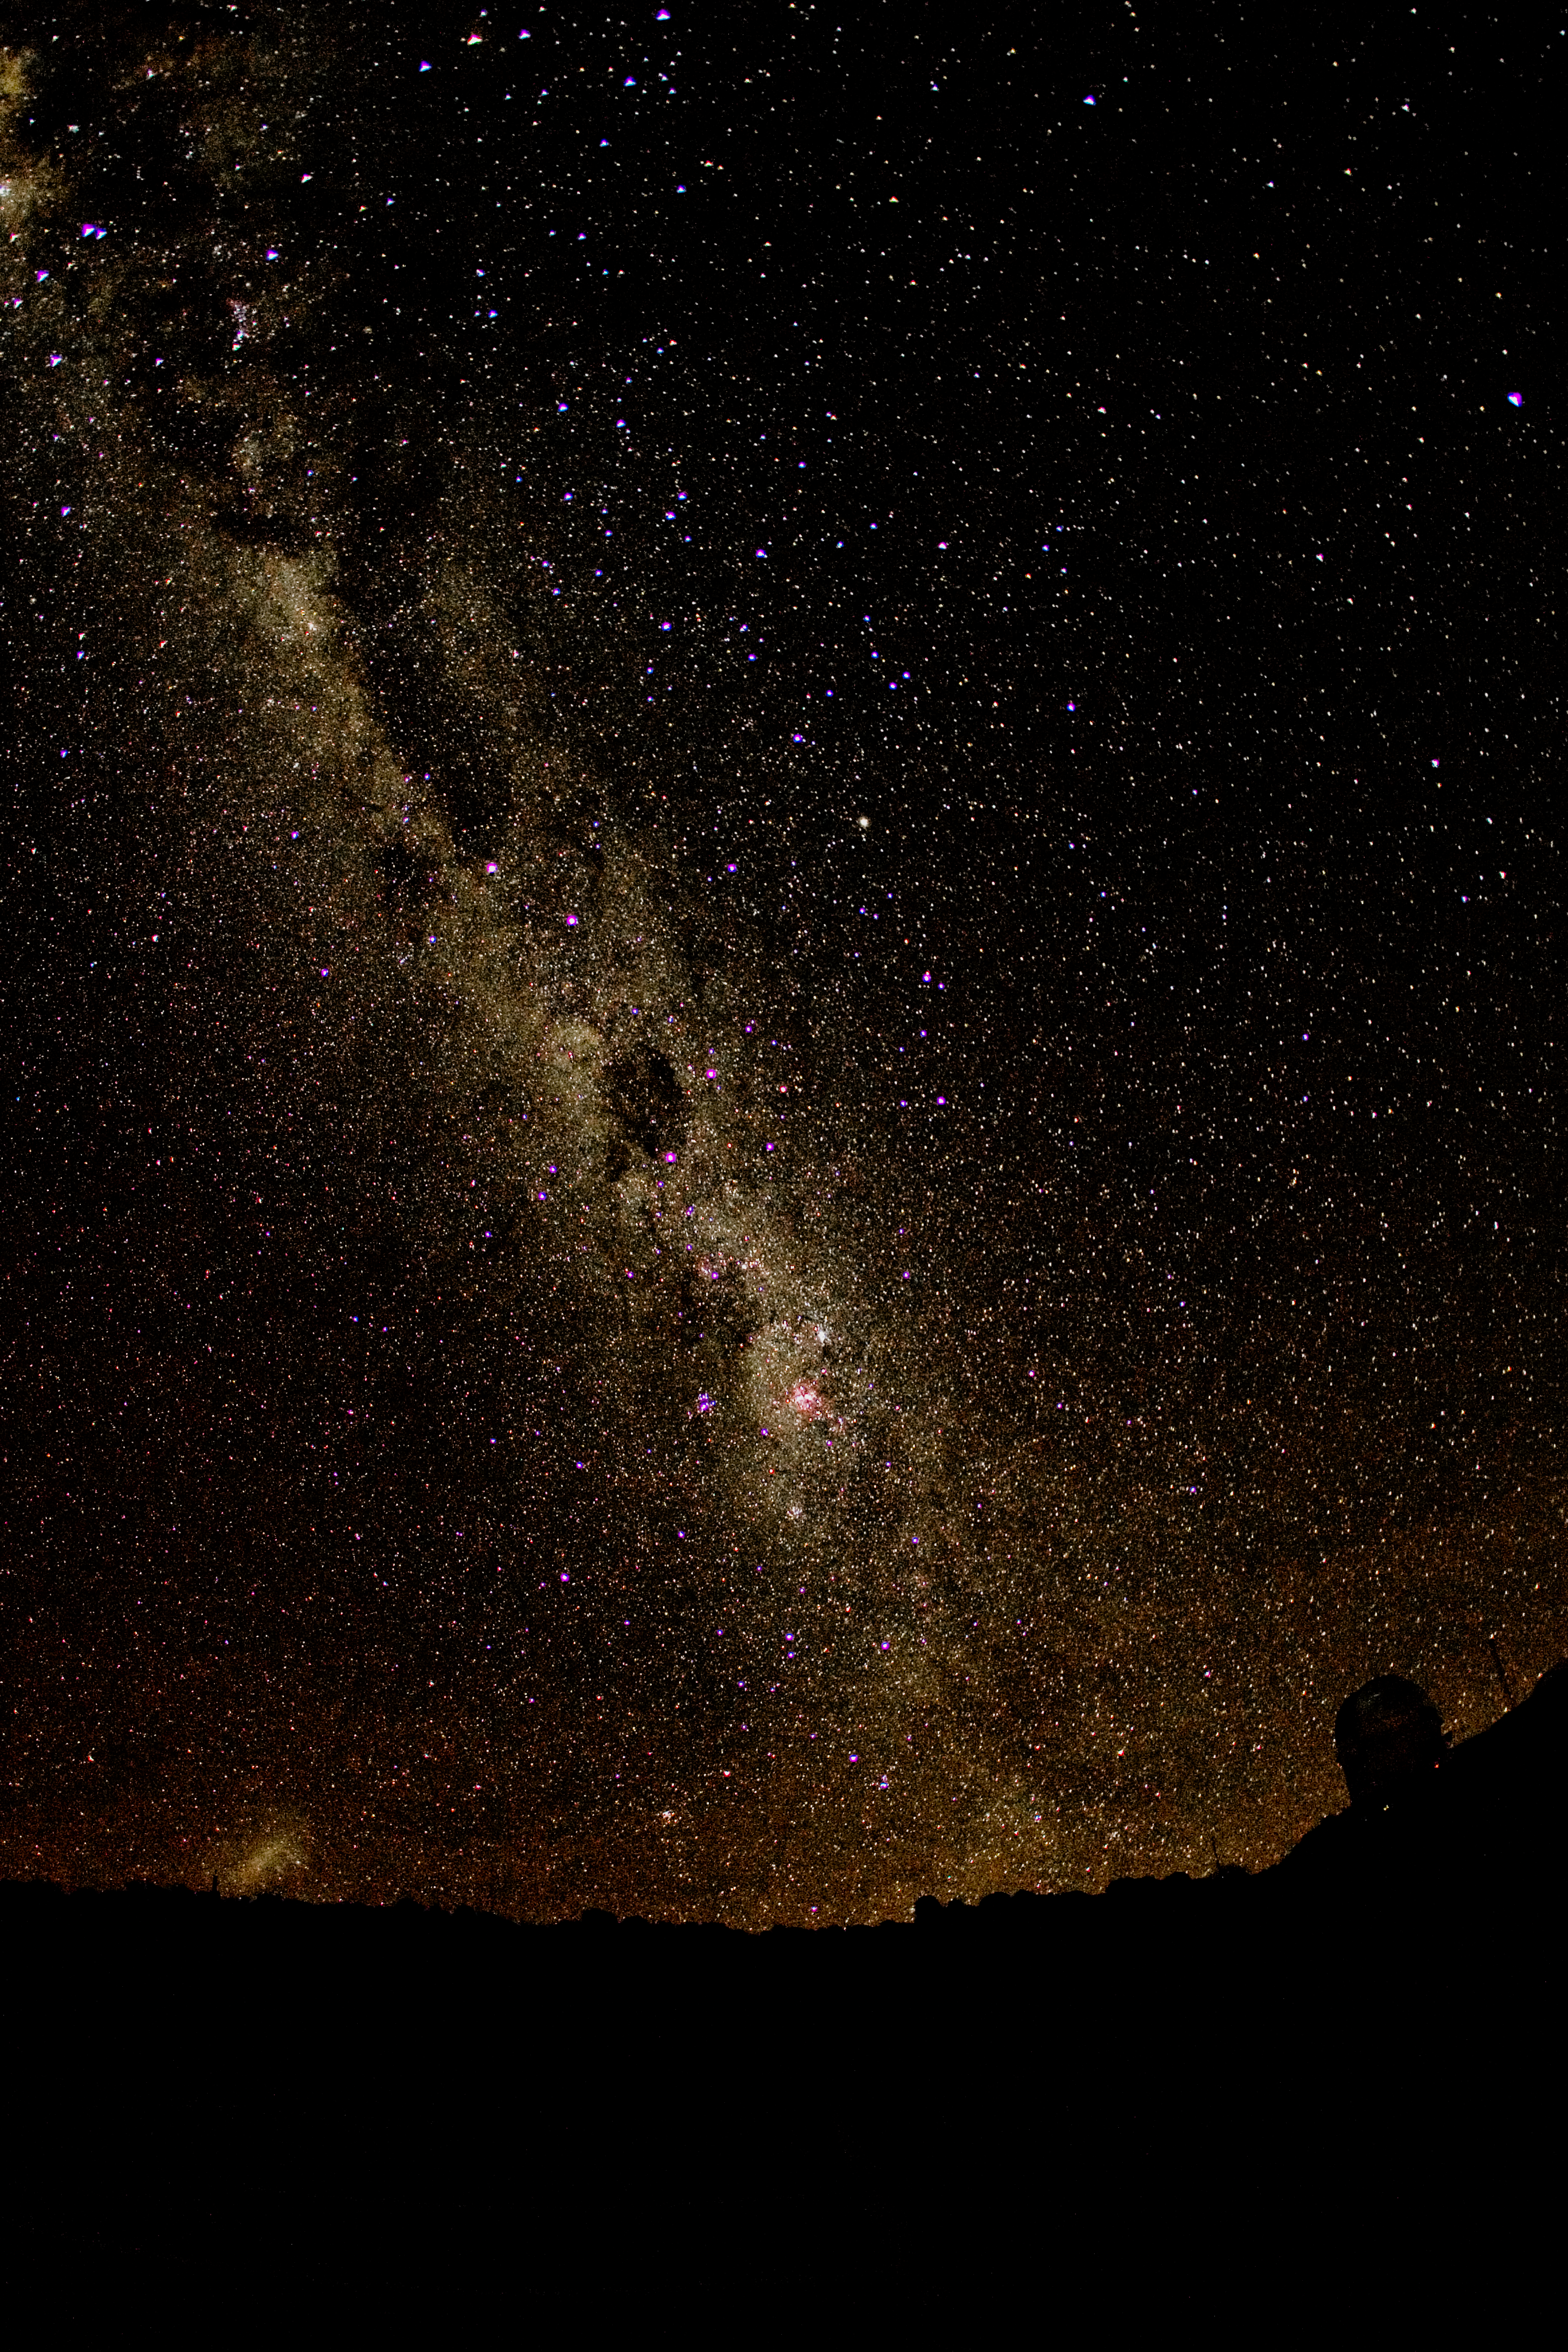

Milky Way over Cerro Tololo Inter-American Observatory

This image is a 30-second exposure of the Milky Way setting next to the Blanco 4-meter telescope at Cerro Tololo Inter-American Observatory in Chile. This was taken with a Canon 1D Mark IIN digital camera and a 15mm fisheye lens. Other features of the night sky visible in this image include the Large Magellanic Cloud, which can be seen to the left of the Milky Way just peaking over the horizon. The rectangular shaped dark spot near the middle of the Milky Way is called the Coal Sack. The four stars that make up the Southern Cross lie just to the right of the Coal Sack, and the two bright stars to the left and up from the Coal Sack and just below the next big dark cloud are Alpha and Beta Centauri.

Credit: K. Don and NOIRLab/NSF/AURA